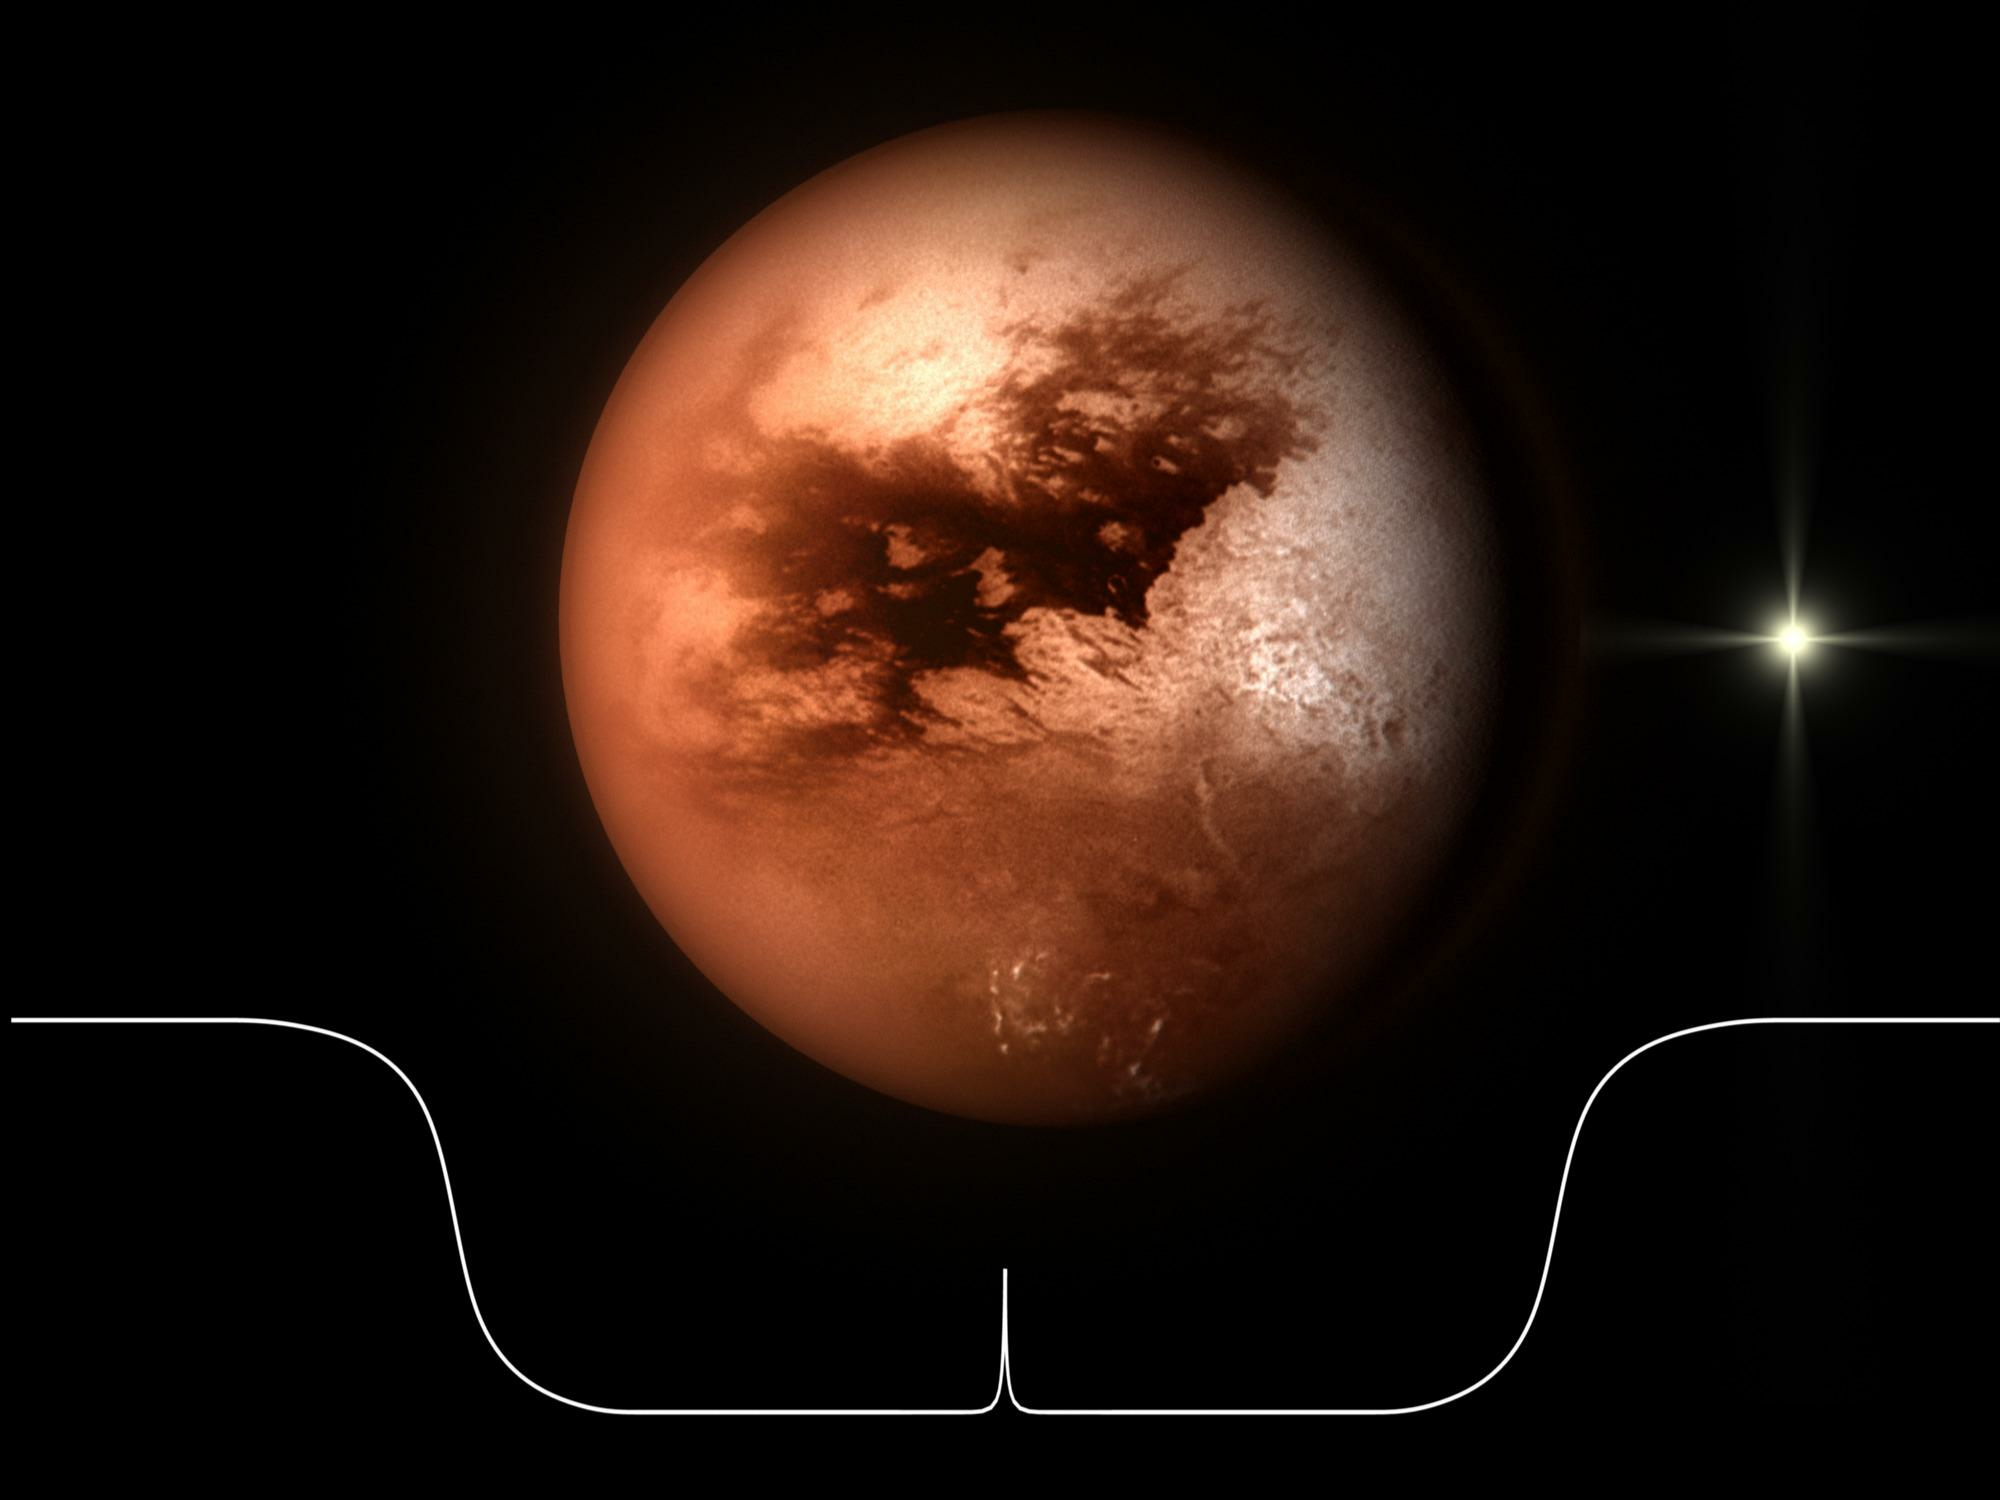

Titan Occultation Lightcurve

An artist's impression of the 'light curve' produced by a star passing behind Titan. The spike at the center of the light curve represents the central flash produced by Titan's atmosphere acting as a lens and refracting the starlight toward a single focal point.

Credit: NASA/ESA/C.Carreau